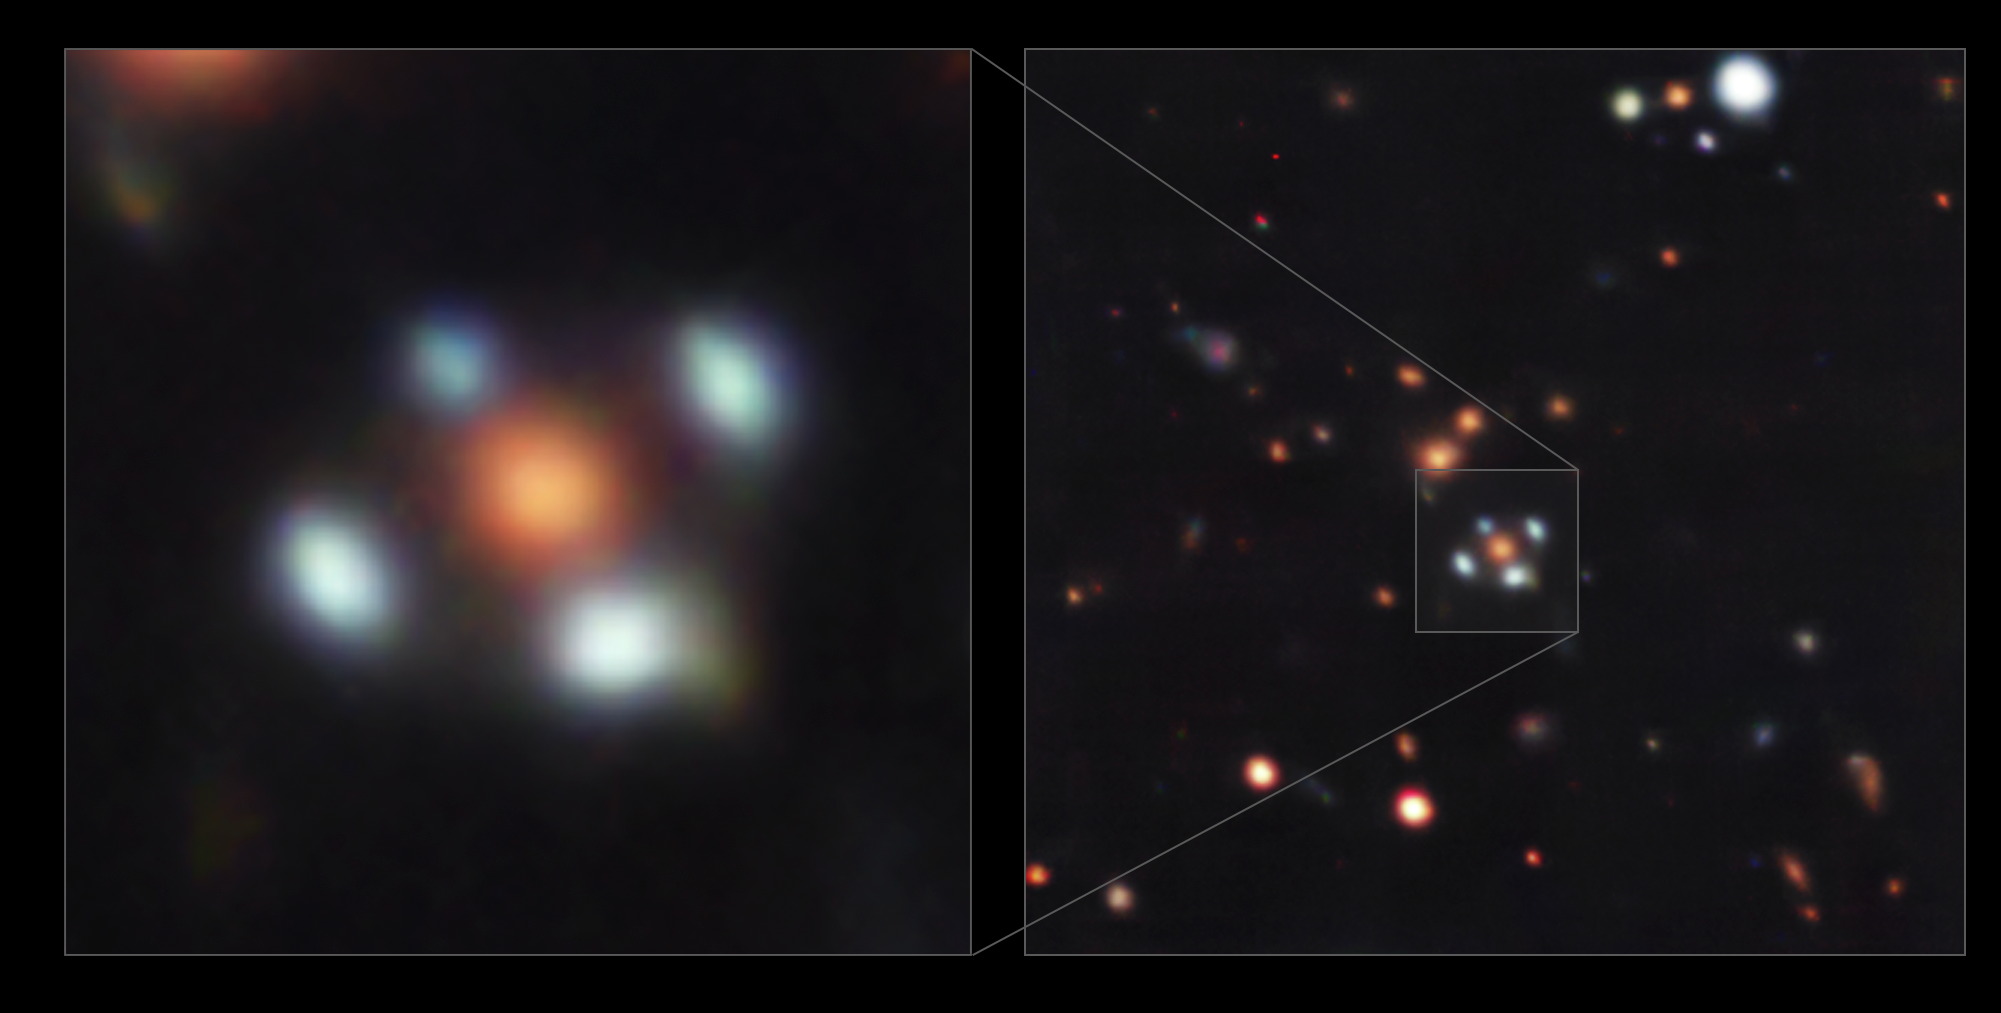

A flower with four petals

There are several galaxies in this Picture of the Week, but the most fascinating is probably the one surrounded by four light-blue dots, resembling a flower with blue petals. But, are these dots real? Yes and no… Taken with ESO’s Very Large Telescope (VLT), this image shows a so-called Einstein Cross.

The four ‘petals’ are images of a distant galaxy hidden behind the orange galaxy at the centre. Something very fascinating happens to allow us to detect the light from this hidden object: the galaxy at the centre acts as a gravitational lens, bending the light emitted from the distant galaxy around it. As a result, we see several images of the distant galaxy, distorted and magnified. In the special configuration of these two galaxies, the hidden one appears as four images around the central ‘lens’ galaxy, forming a cross-like (or flower-like) pattern dubbed an Einstein Cross. Gravitational lensing thus allows us to discover hidden galaxies that would be otherwise invisible to us.

The observations of this system were conducted with the Multi Unit Spectroscopic Explorer (MUSE) instrument at ESO’s VLT in Chile. MUSE splits the light coming from every point within the area being observed into a rainbow or spectrum, which provides astronomers with a wealth of information about the objects within the field of view. The results of these observations, presented in a new paper led by Aleksandar Cikota at the Gemini Observatory in Chile, show that the distant galaxy is forming stars at a rapid rate[1]. Since light left the galaxy when the Universe was about 20% of its current age, studying it provides clues about how galaxies formed in the early Universe.

Note

[1] The expansion of the Universe makes distant galaxies appear redder than if they were closer to us. That being said, the four images of the distant galaxy here look blue due to the presence of young stars. The lens galaxy at the centre is closer to us, but it looks red as it’s largely composed of old stars.

Credit: ESO/A. Cikota et al.